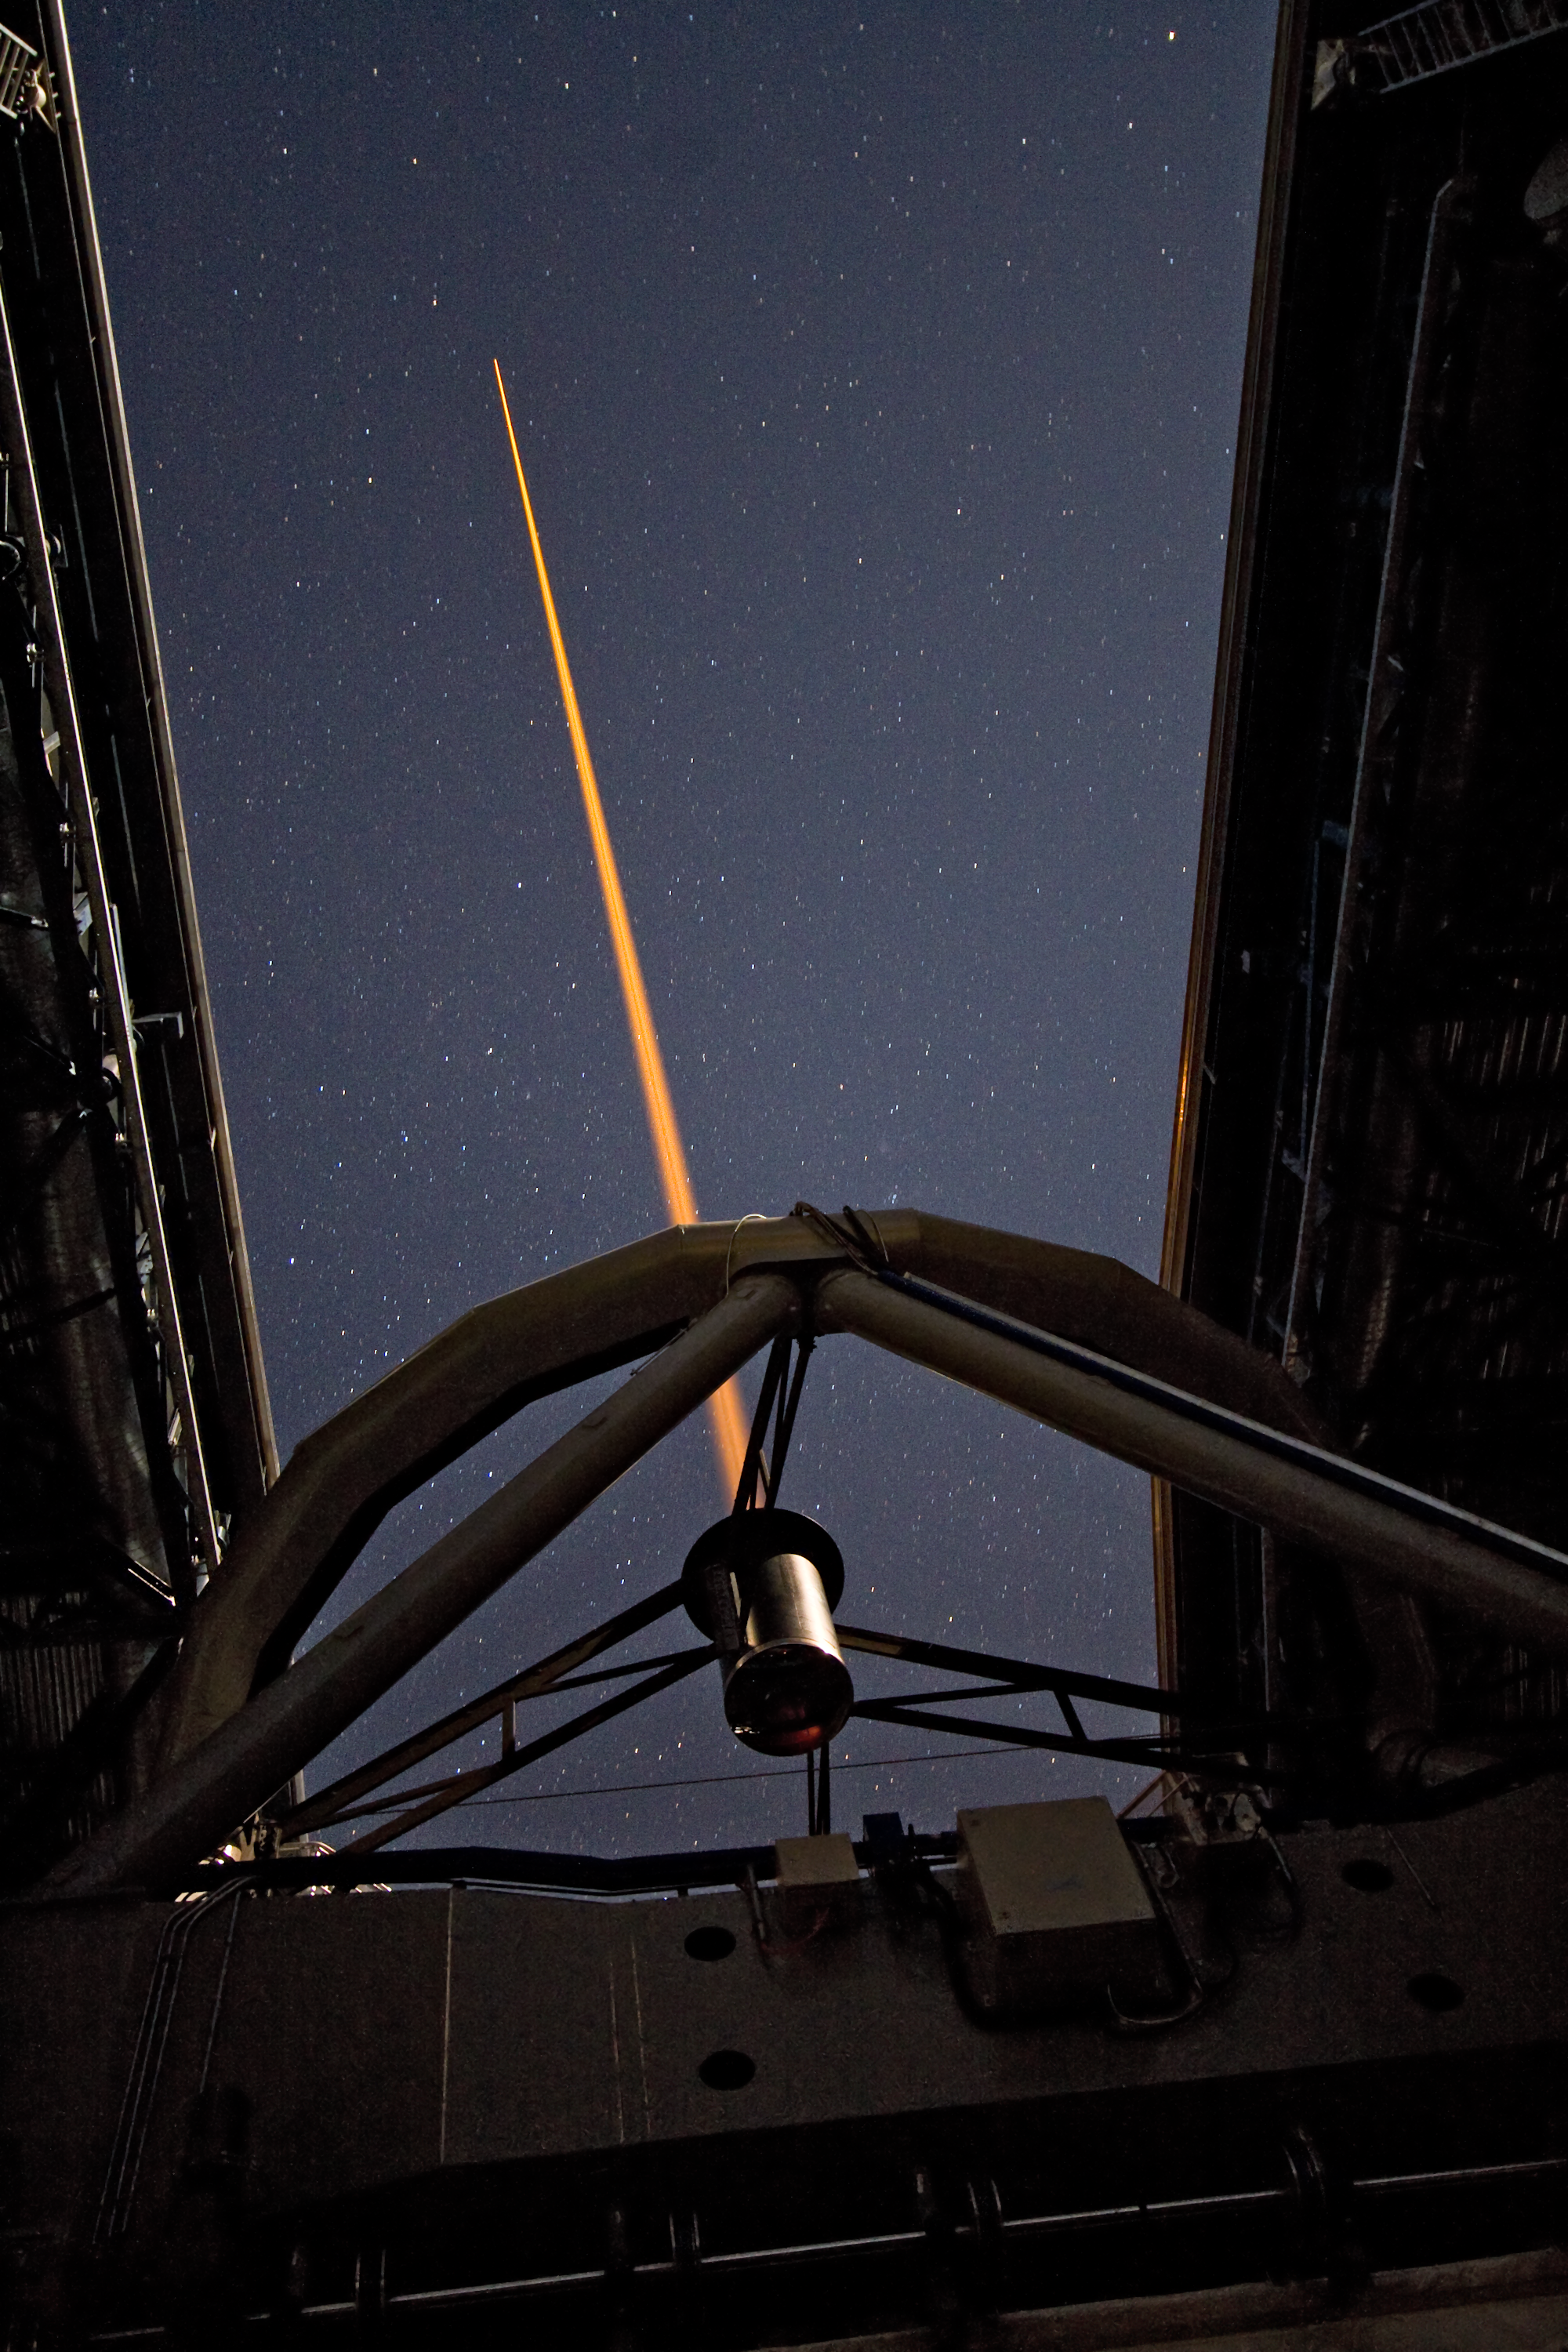

Laser beam creating an “artificial” star

A laser beam shoots out of Yepun, the fourth Unit Telescope of Europe’s flagship observatory, ESO’s Very Large Telescope (VLT). This beam is used to create an artificial star above Paranal to assist the adaptive optics instruments on the VLT. Adaptive optics is a technique that allows astronomers to overcome the blurring effect of the atmosphere and obtain images almost as sharp as would be possible if the whole telescope were placed in space, above Earth's atmosphere.

Credit: ESO/Y. Beletsky